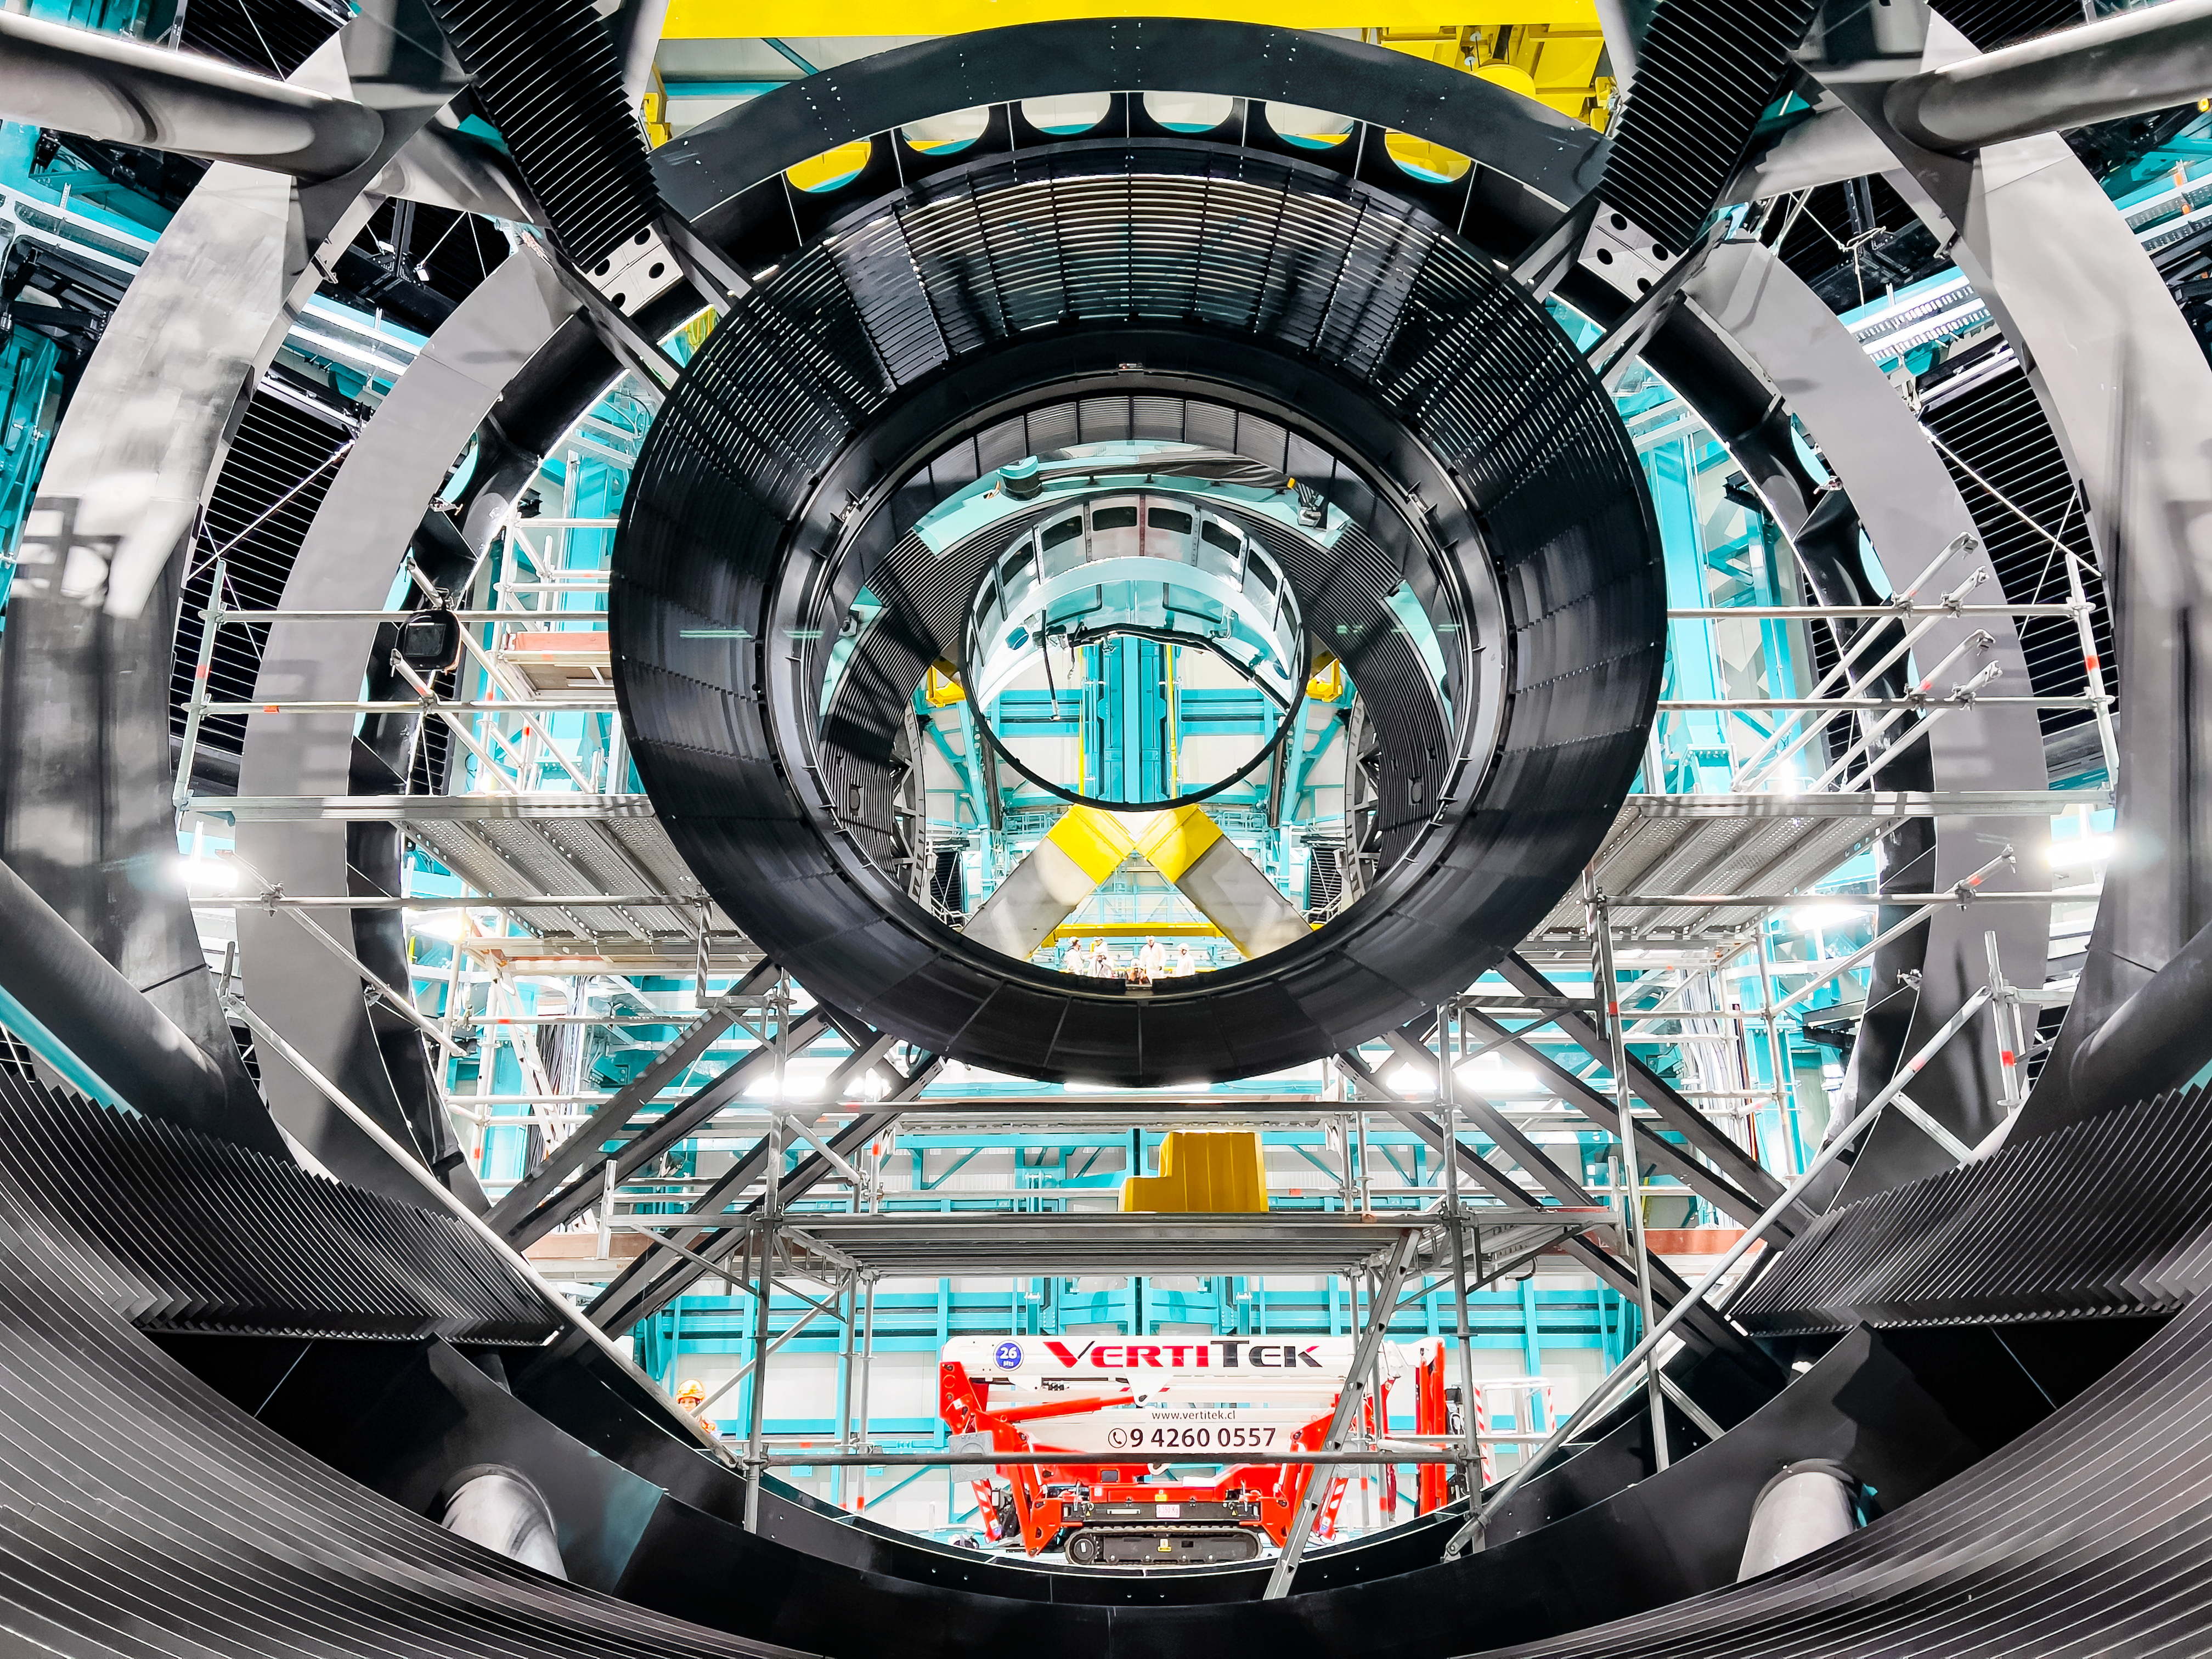

Rubin M2 Baffle Install

The baffle for the secondary mirror is installed at the Vera C. Rubin Observatory.

Credit: Rubin Obs/NSF/AURA/H. Stockebrand